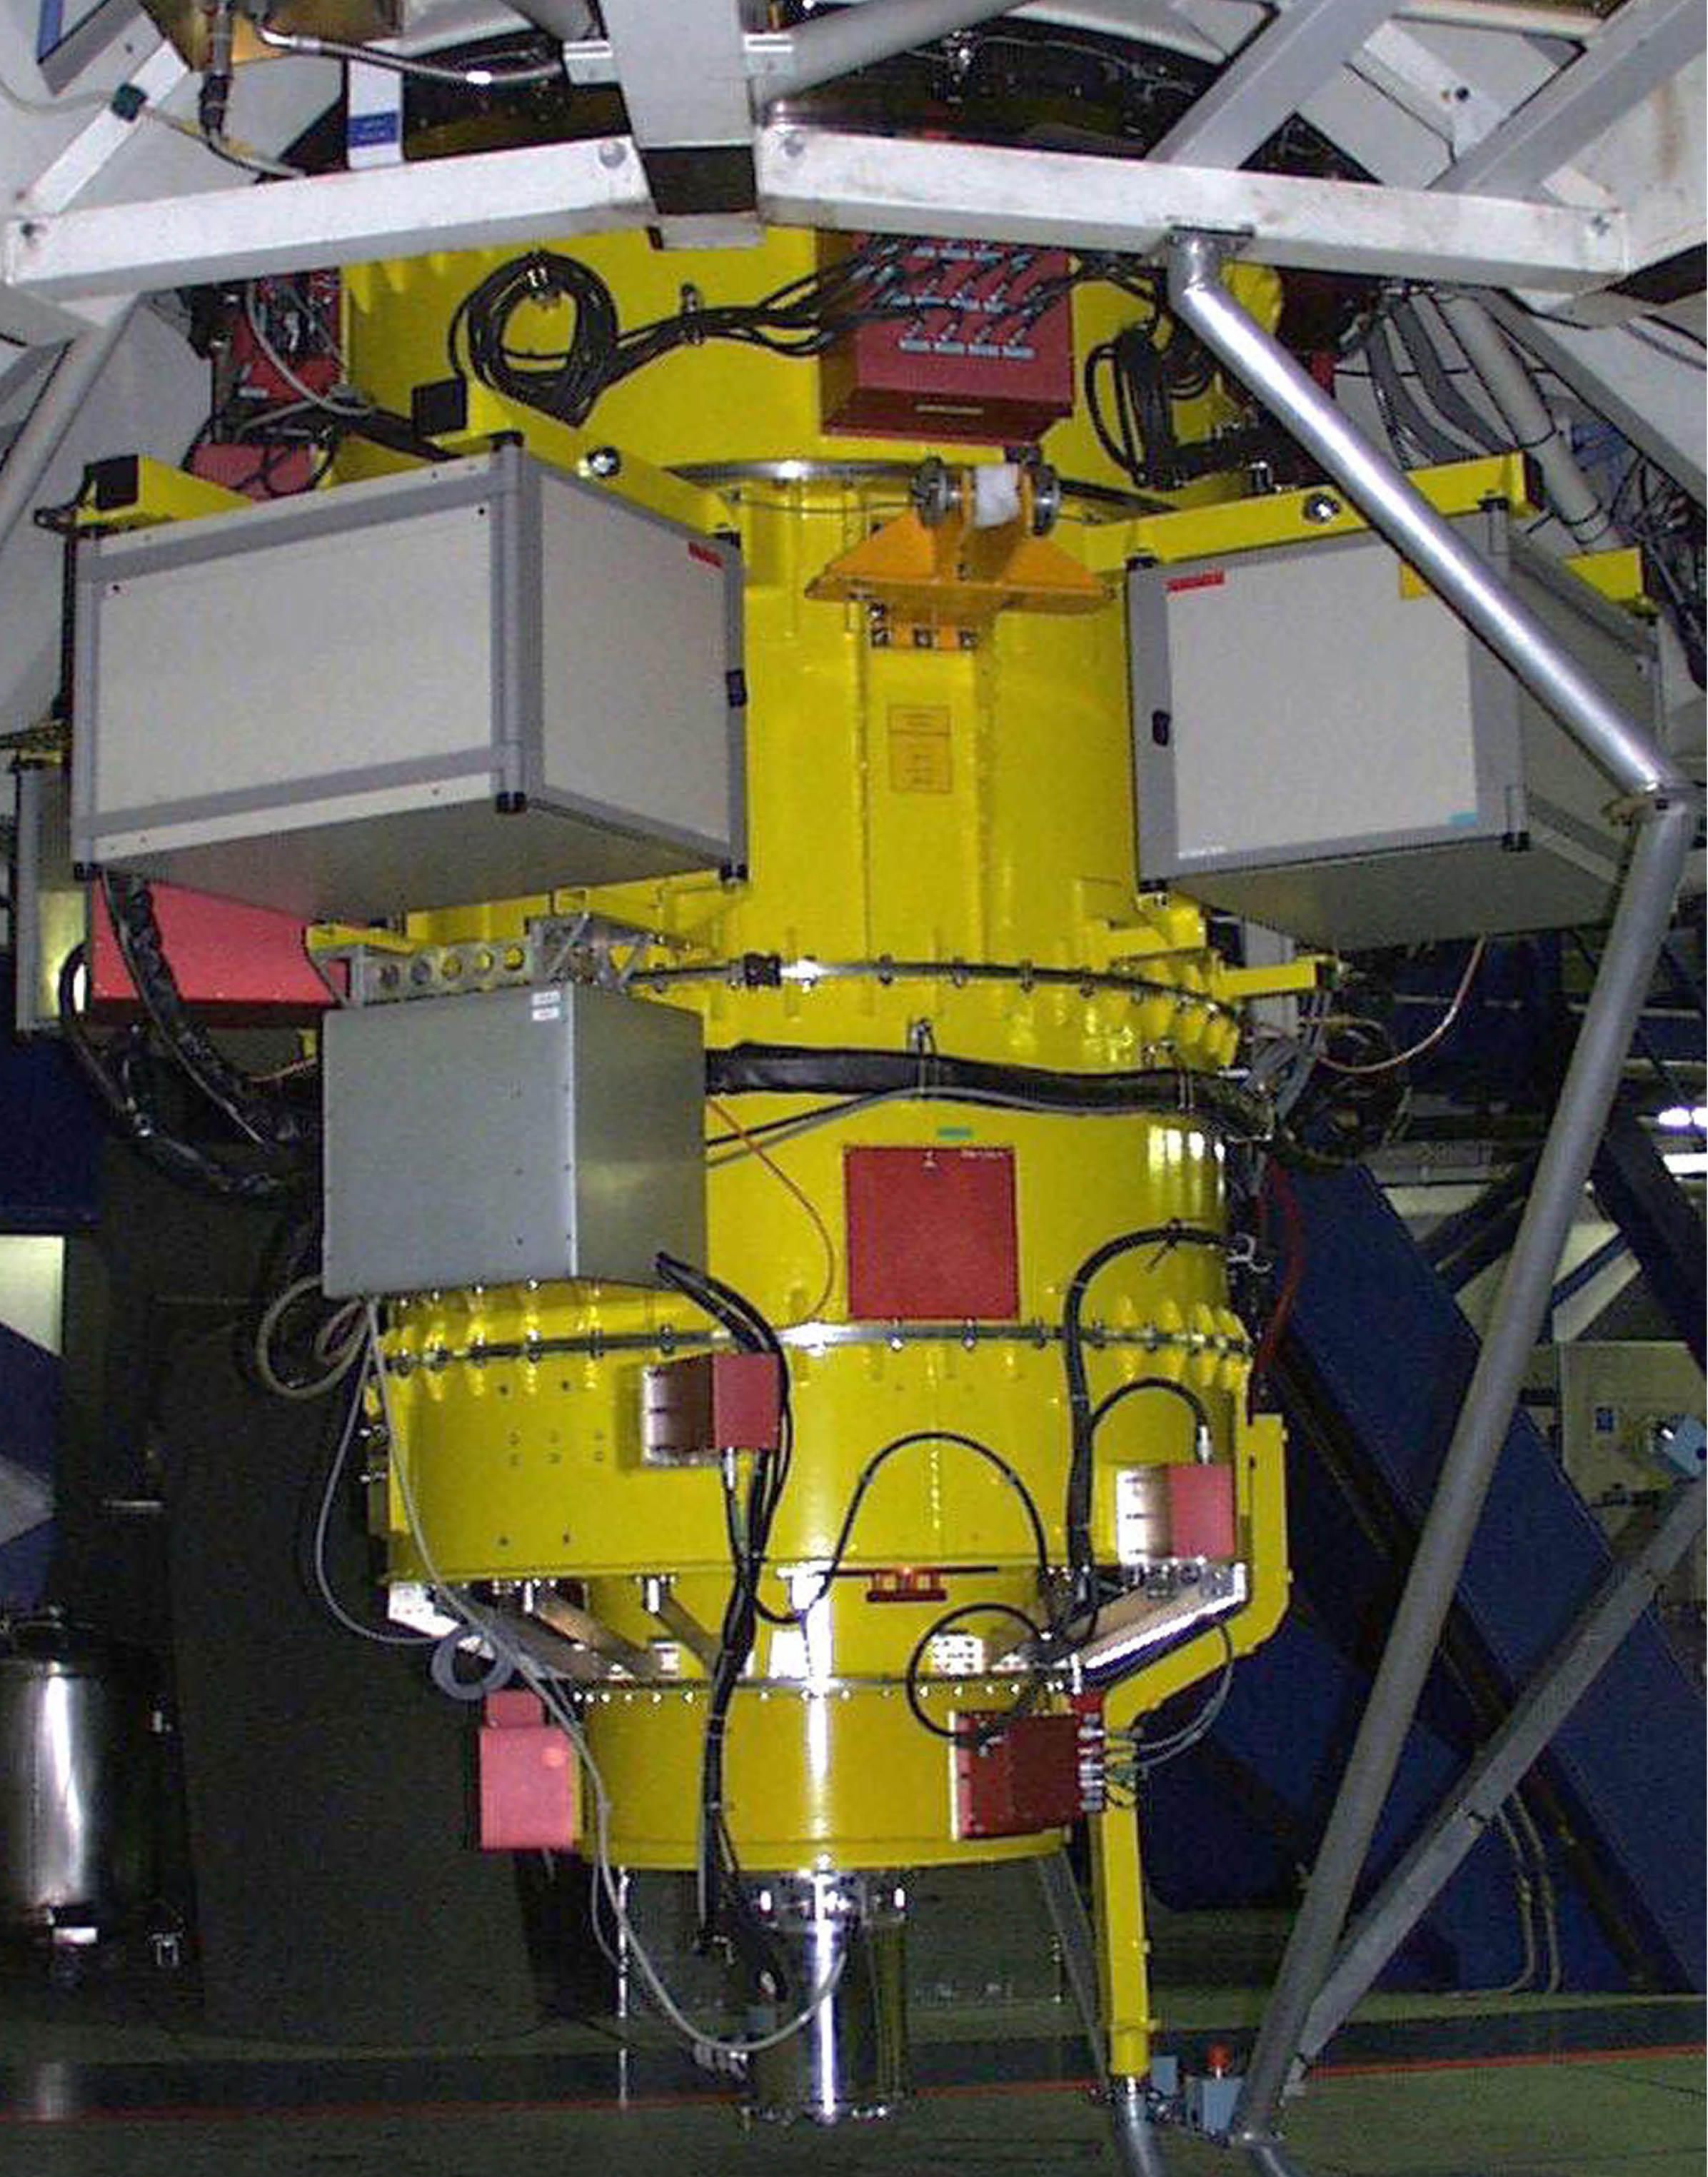

FORS at VLT UT1 Cassegrain focus

The image shows FORS1 (yellow), the major VLT instrument, mounted at the Cassegrain focus of the UT1.

Credit: ESO